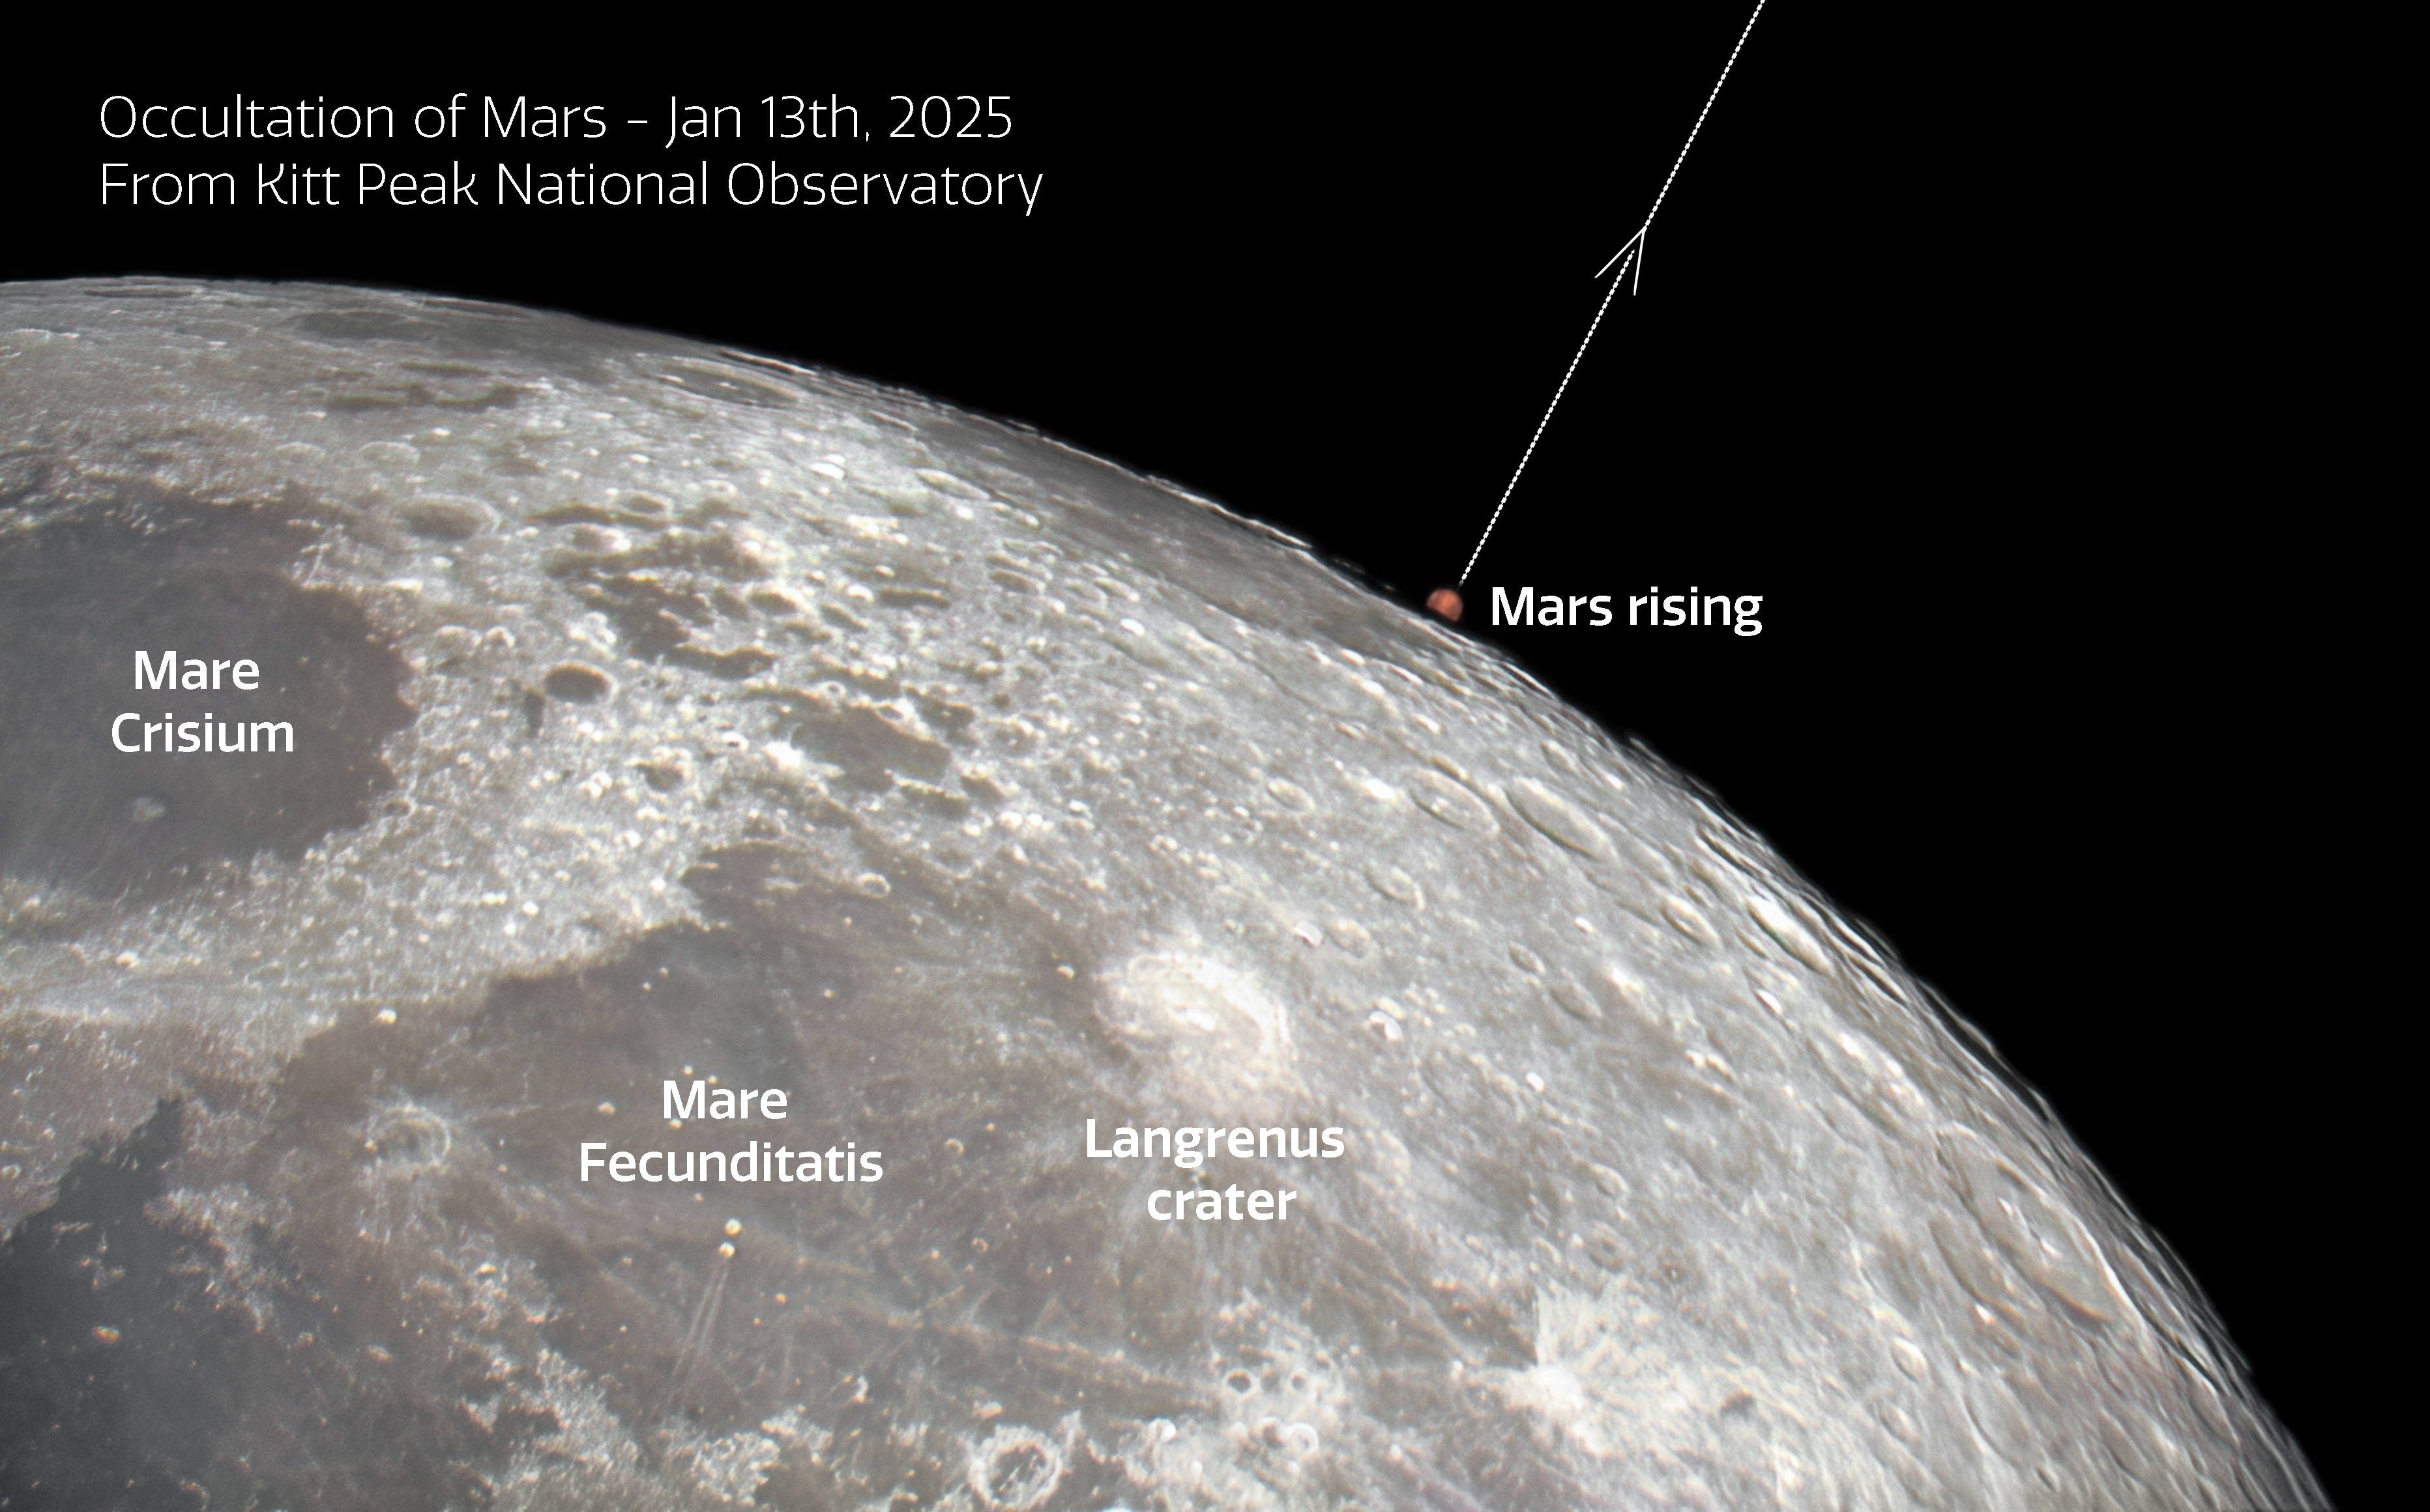

Occultation of Mars from Kitt Peak National Observatory

In an alignment of celestial bodies, Mars was captured here rising out of a lunar occultation on 13 January 2025 using the new Visitor Center 0.6-meter Shreve Telescope at the U.S. National Science Foundation Kitt Peak National Observatory (KPNO), a Program of NSF NOIRLab, near Tucson, Arizona. An occultation is when an object becomes hidden from an observer’s view by another object passing between them. The passing object must be larger than the hidden object.

You can find an unannotated version of this image featured as an Image of the Week here.

Credit: KPNO/NOIRLab/NSF/AURA/J. Winsky & A. SorensenImage processing: J. Winsky & M. Zamani (NSF NOIRLab)